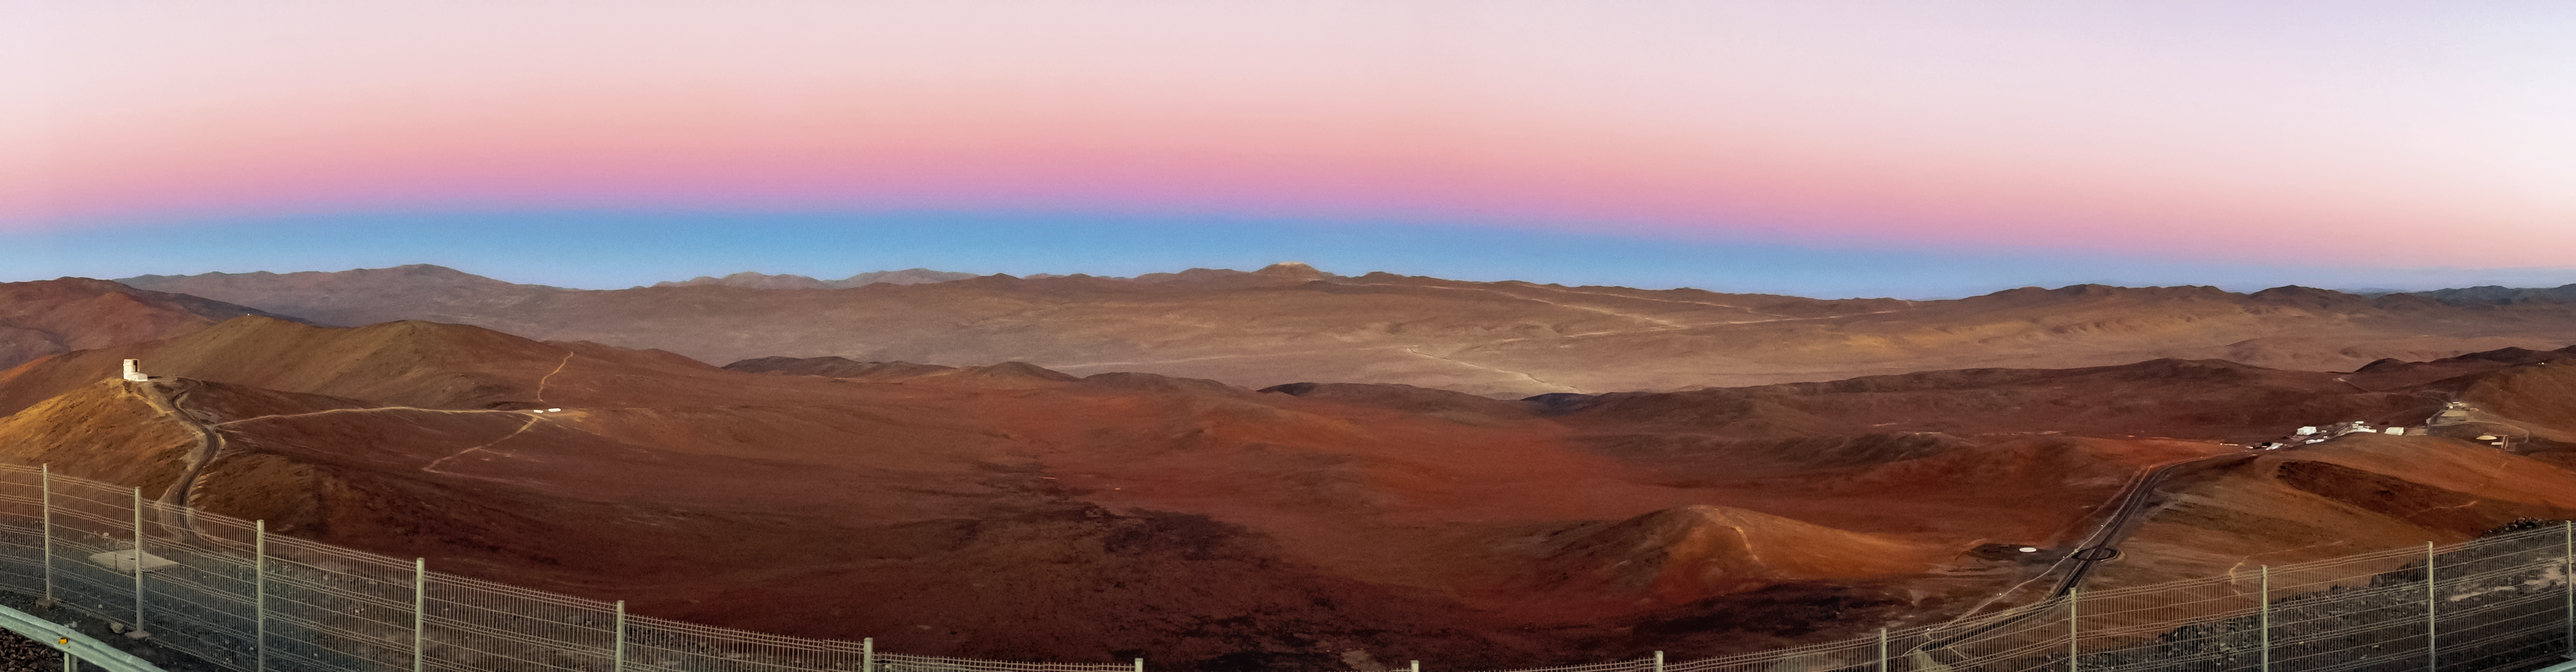

Panorama from Paranal

This panoramic shot, taken from Cerro Paranal, breathes in the crepuscular Atacama landscape stretching all the way to Cerro Armazones, where the ELT is to be constructed.

Credit: ESO/J. Girard (djulik.com)